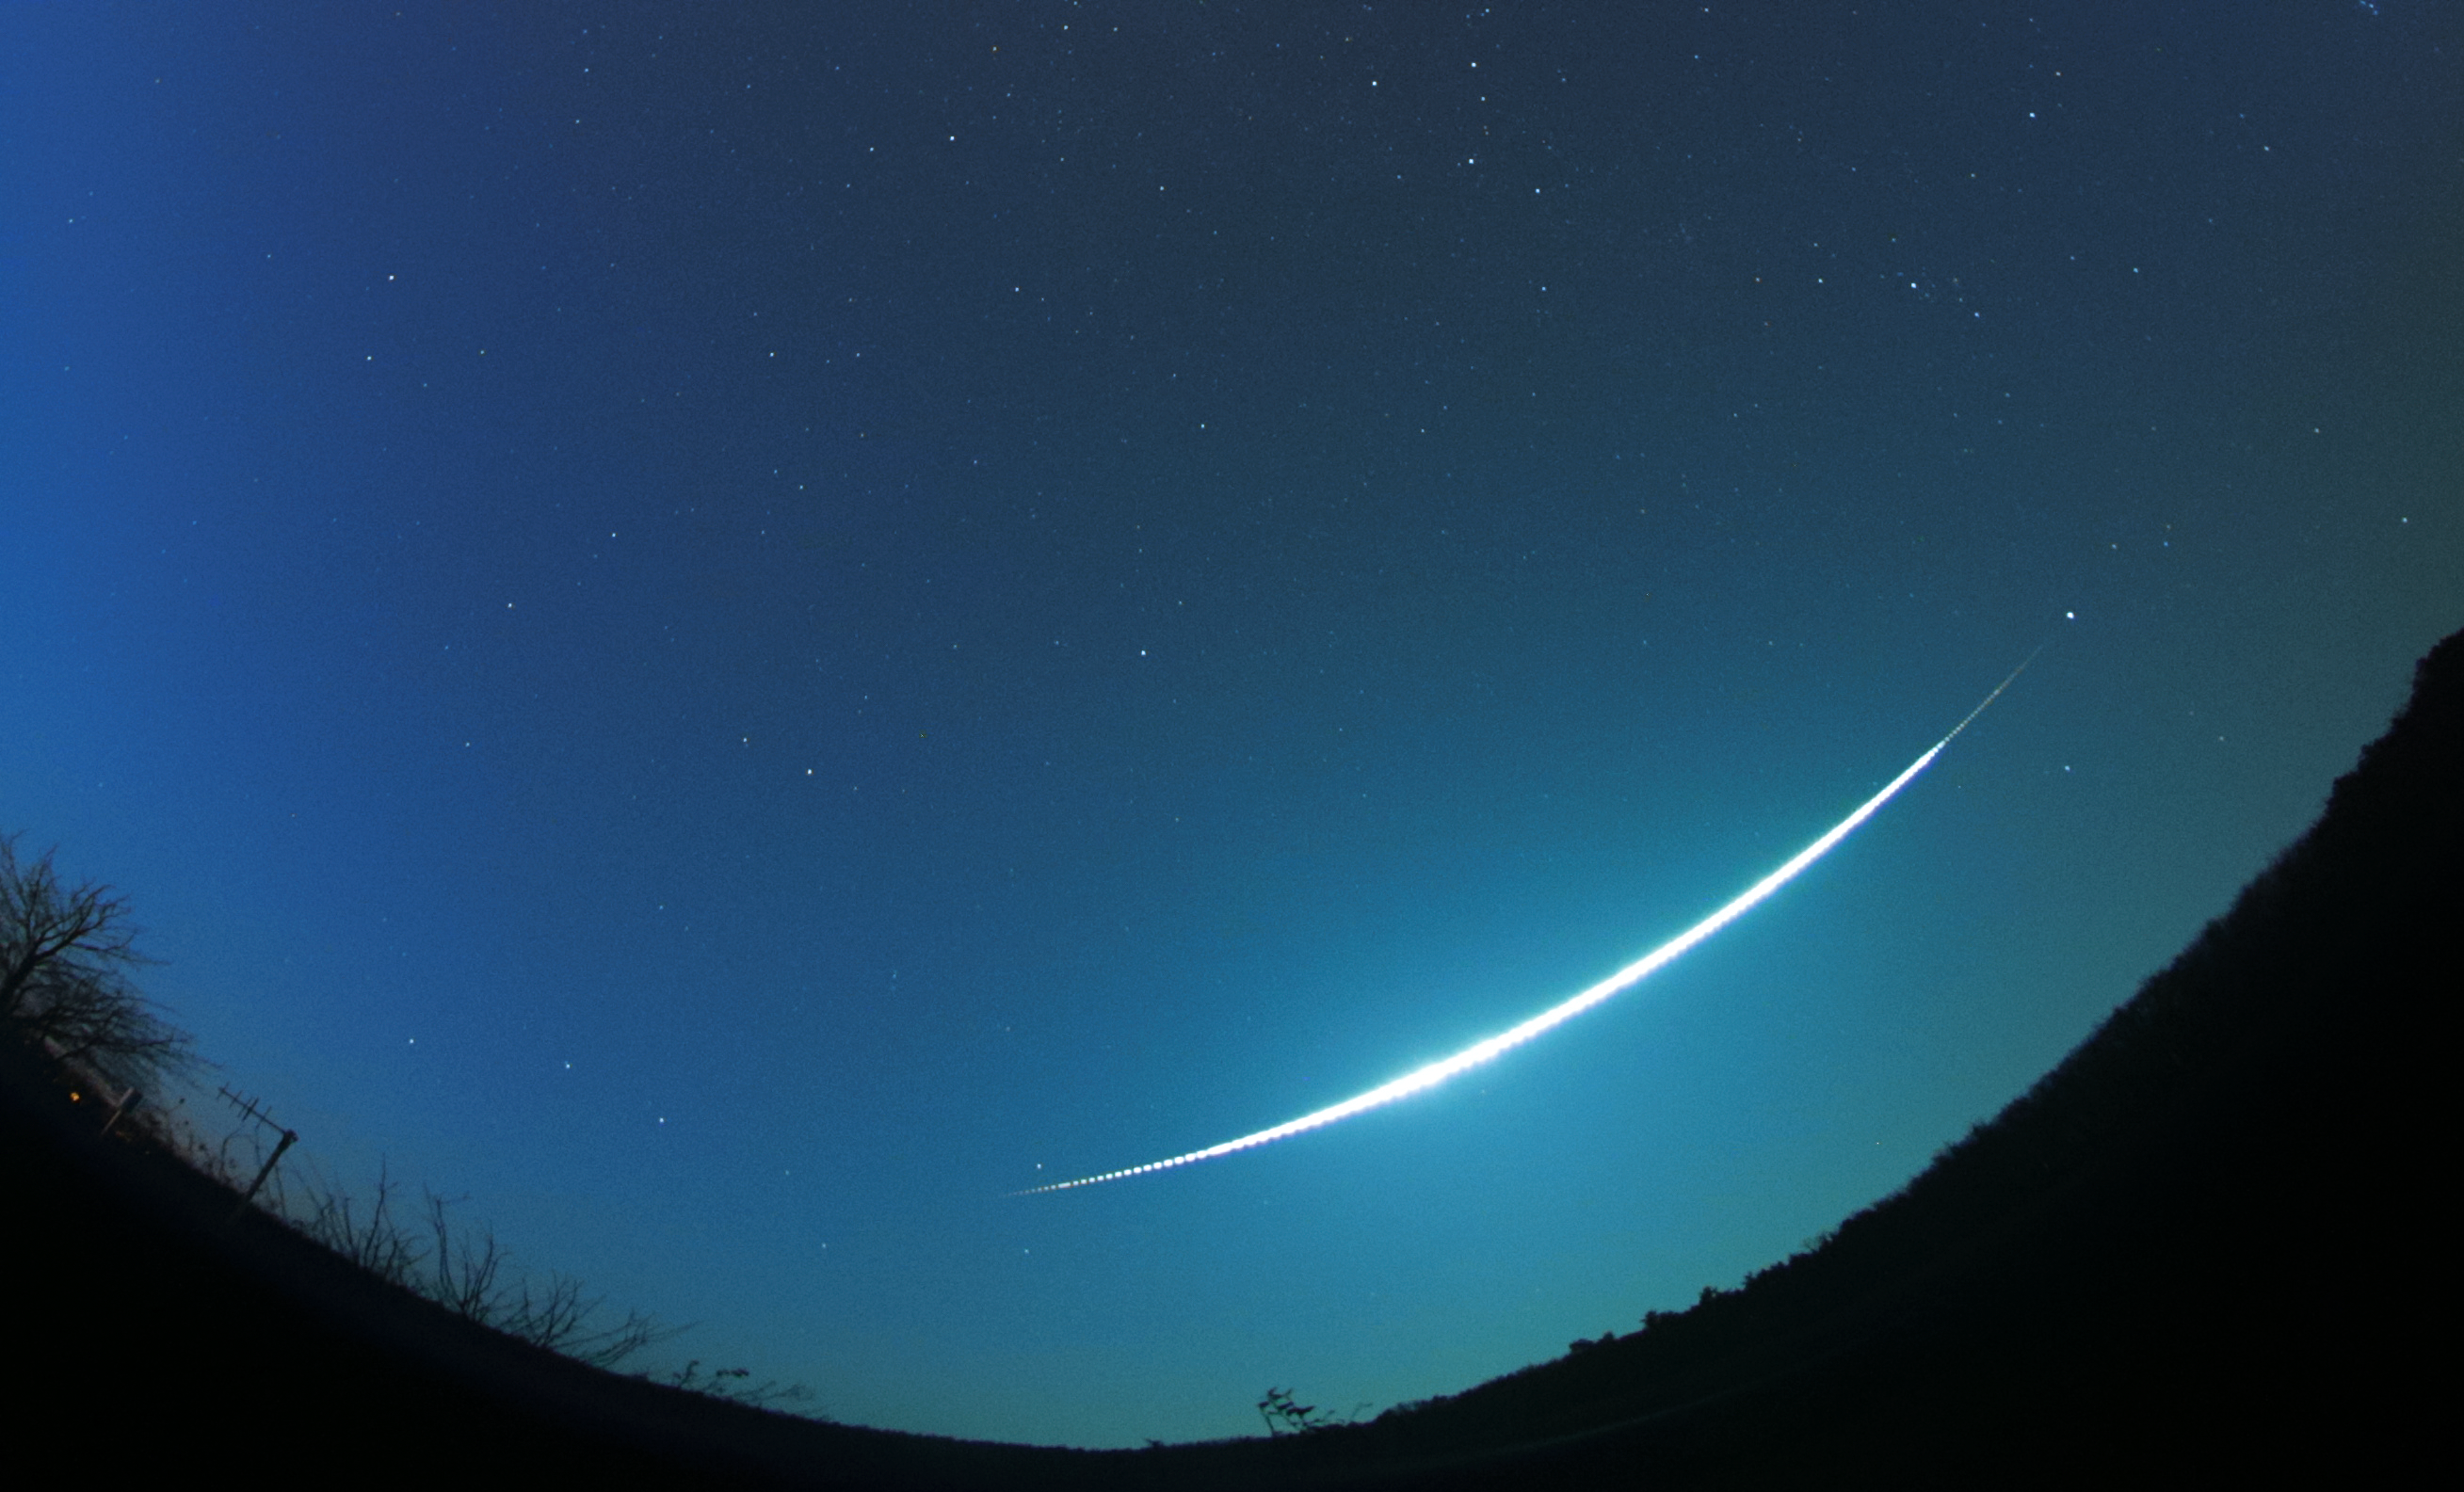

Zdar nad Sazavou fireball

Fireball of magnitude -15 named Zdar nad Sazavou, which passed over Czech Republic on December 9, 2014. Section of an all-sky image taken by Digital Autonomous Fireball Observatory at station Kucharovice. The fireball flew from right to left and lasted for 9 seconds. The interruptions on the fireball image have been done artificially and enable to measure fireball velocity. The total exposure time of the image was 35 seconds.

Credit: Astronomical Institute of the Czech Academy of Sciences.